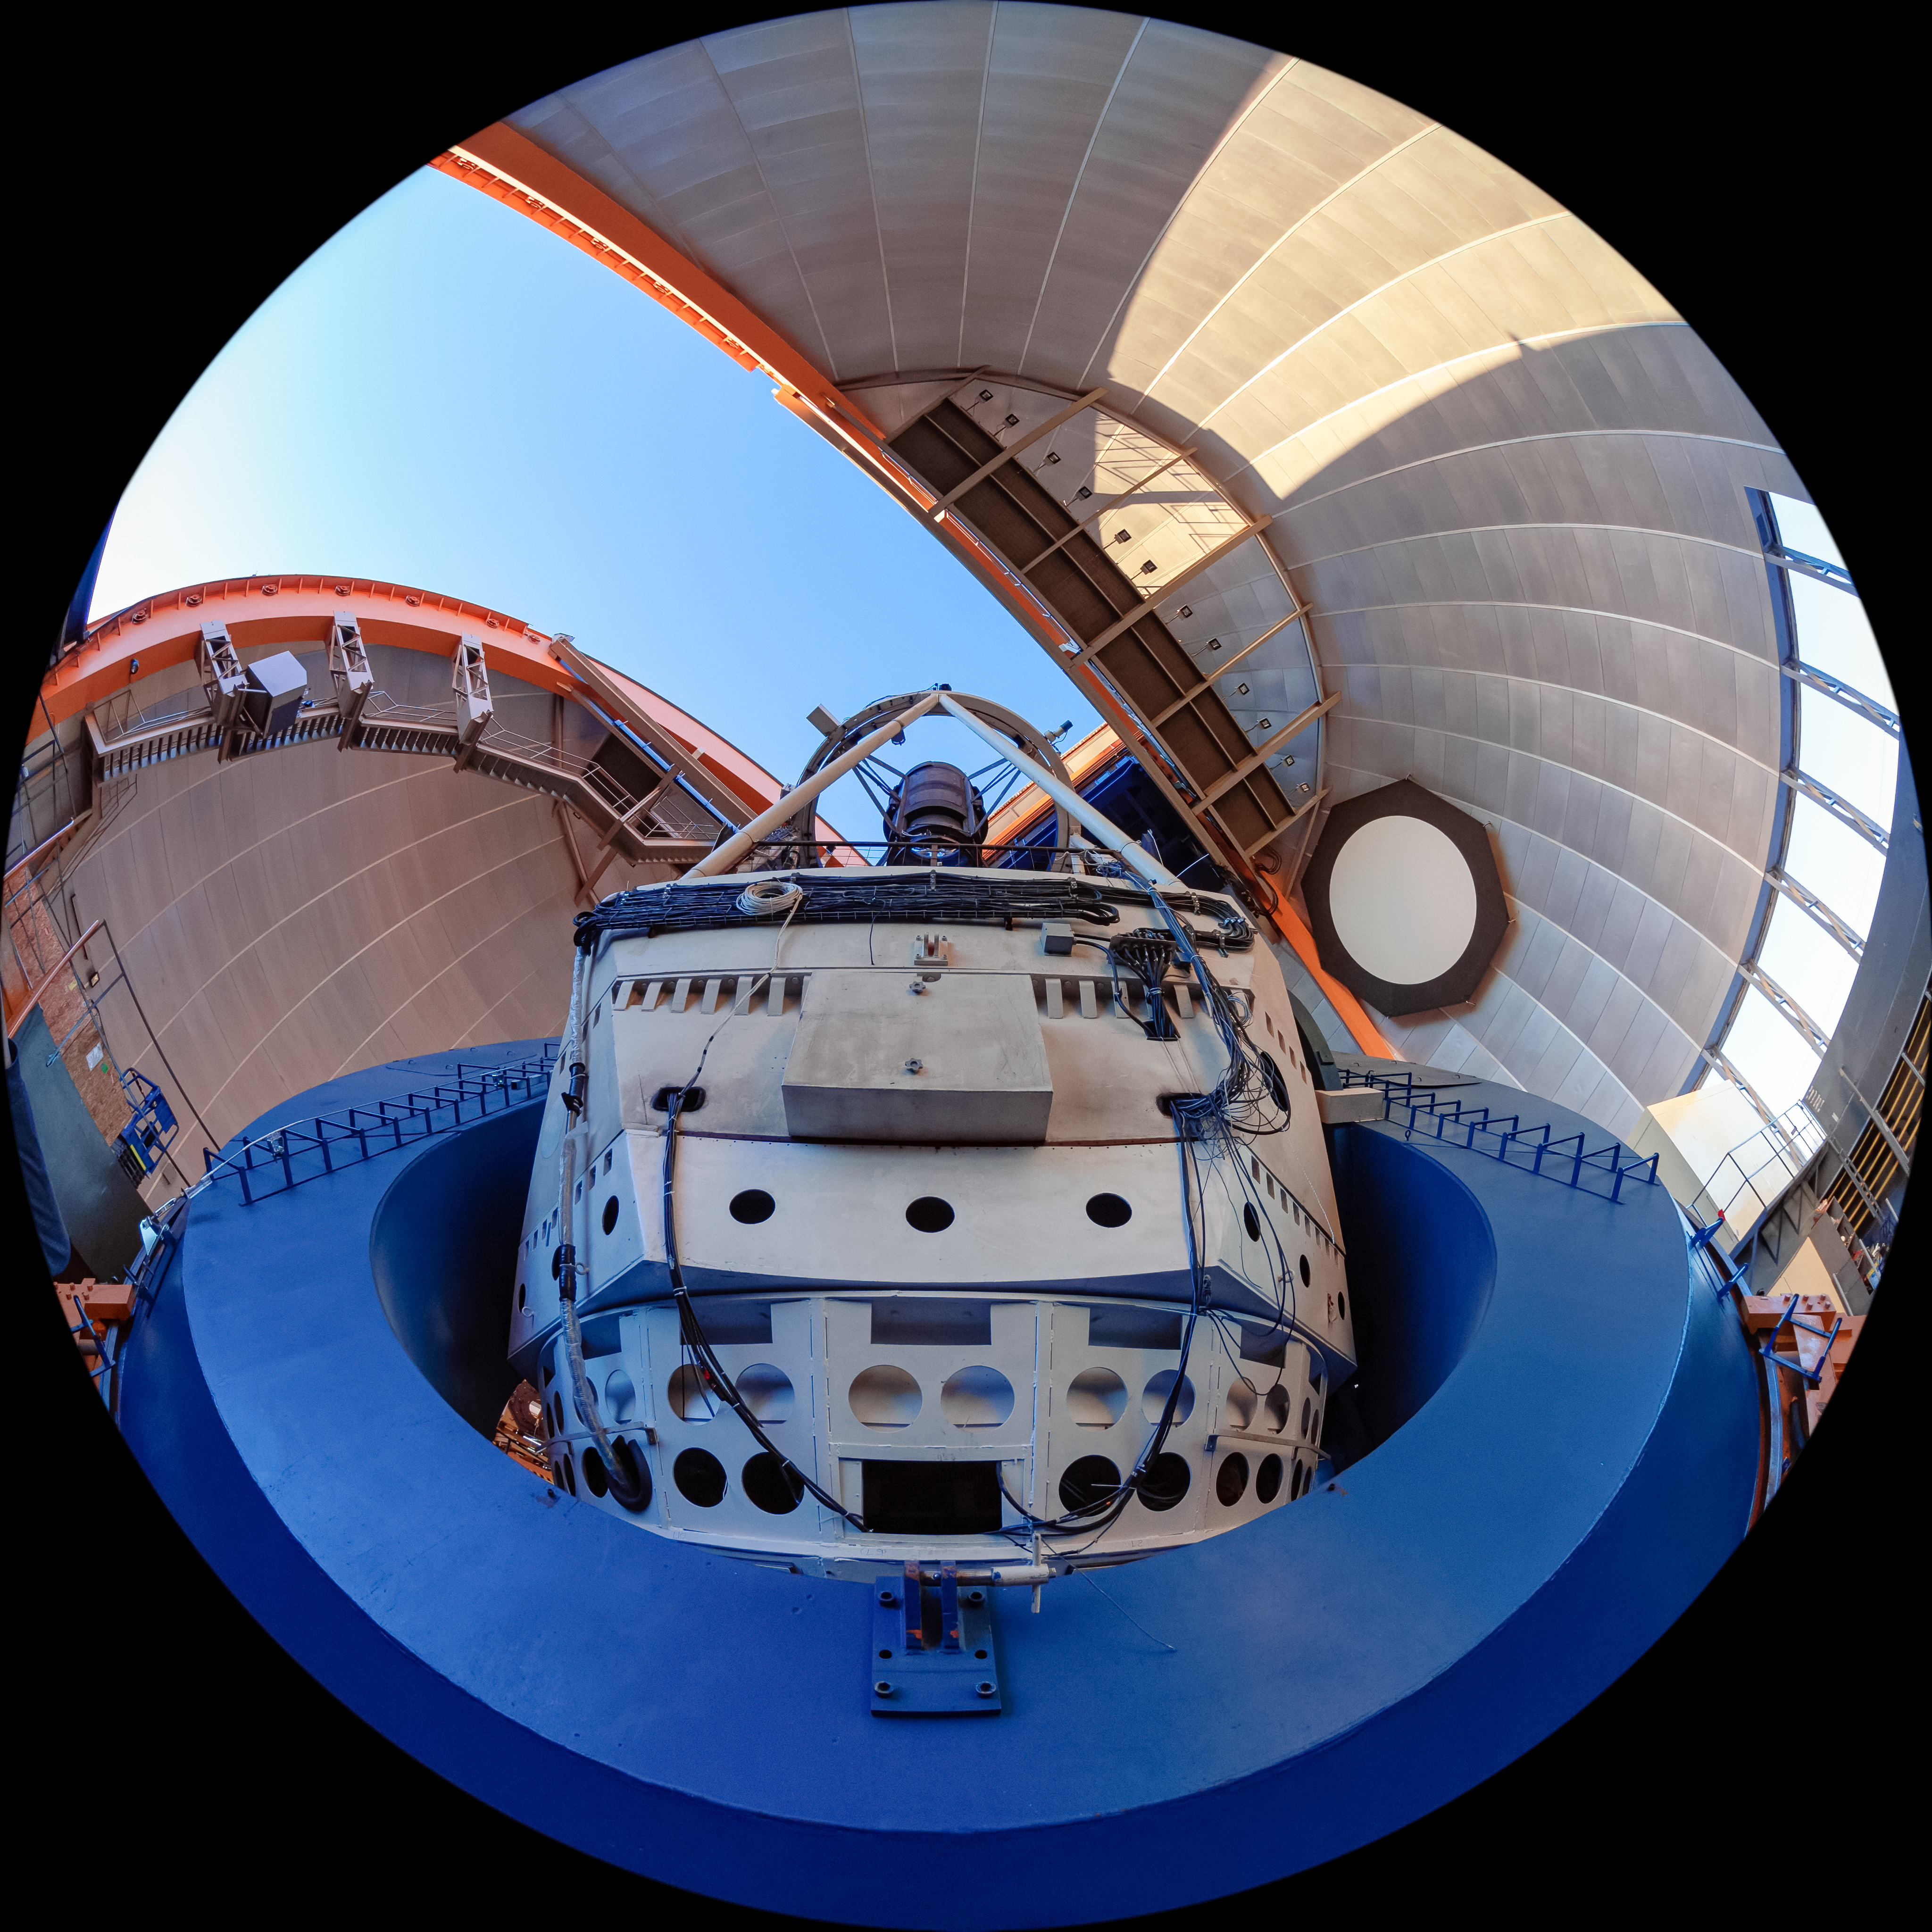

Víctor M. Blanco 4-meter Telescope Interior

The interior of the Víctor M. Blanco 4-meter Telescope at Cerro Tololo Inter-American Observatory (CTIO) in Chile.

Credit: CTIO/NOIRLab/NSF/AURA/T. Matsopoulos